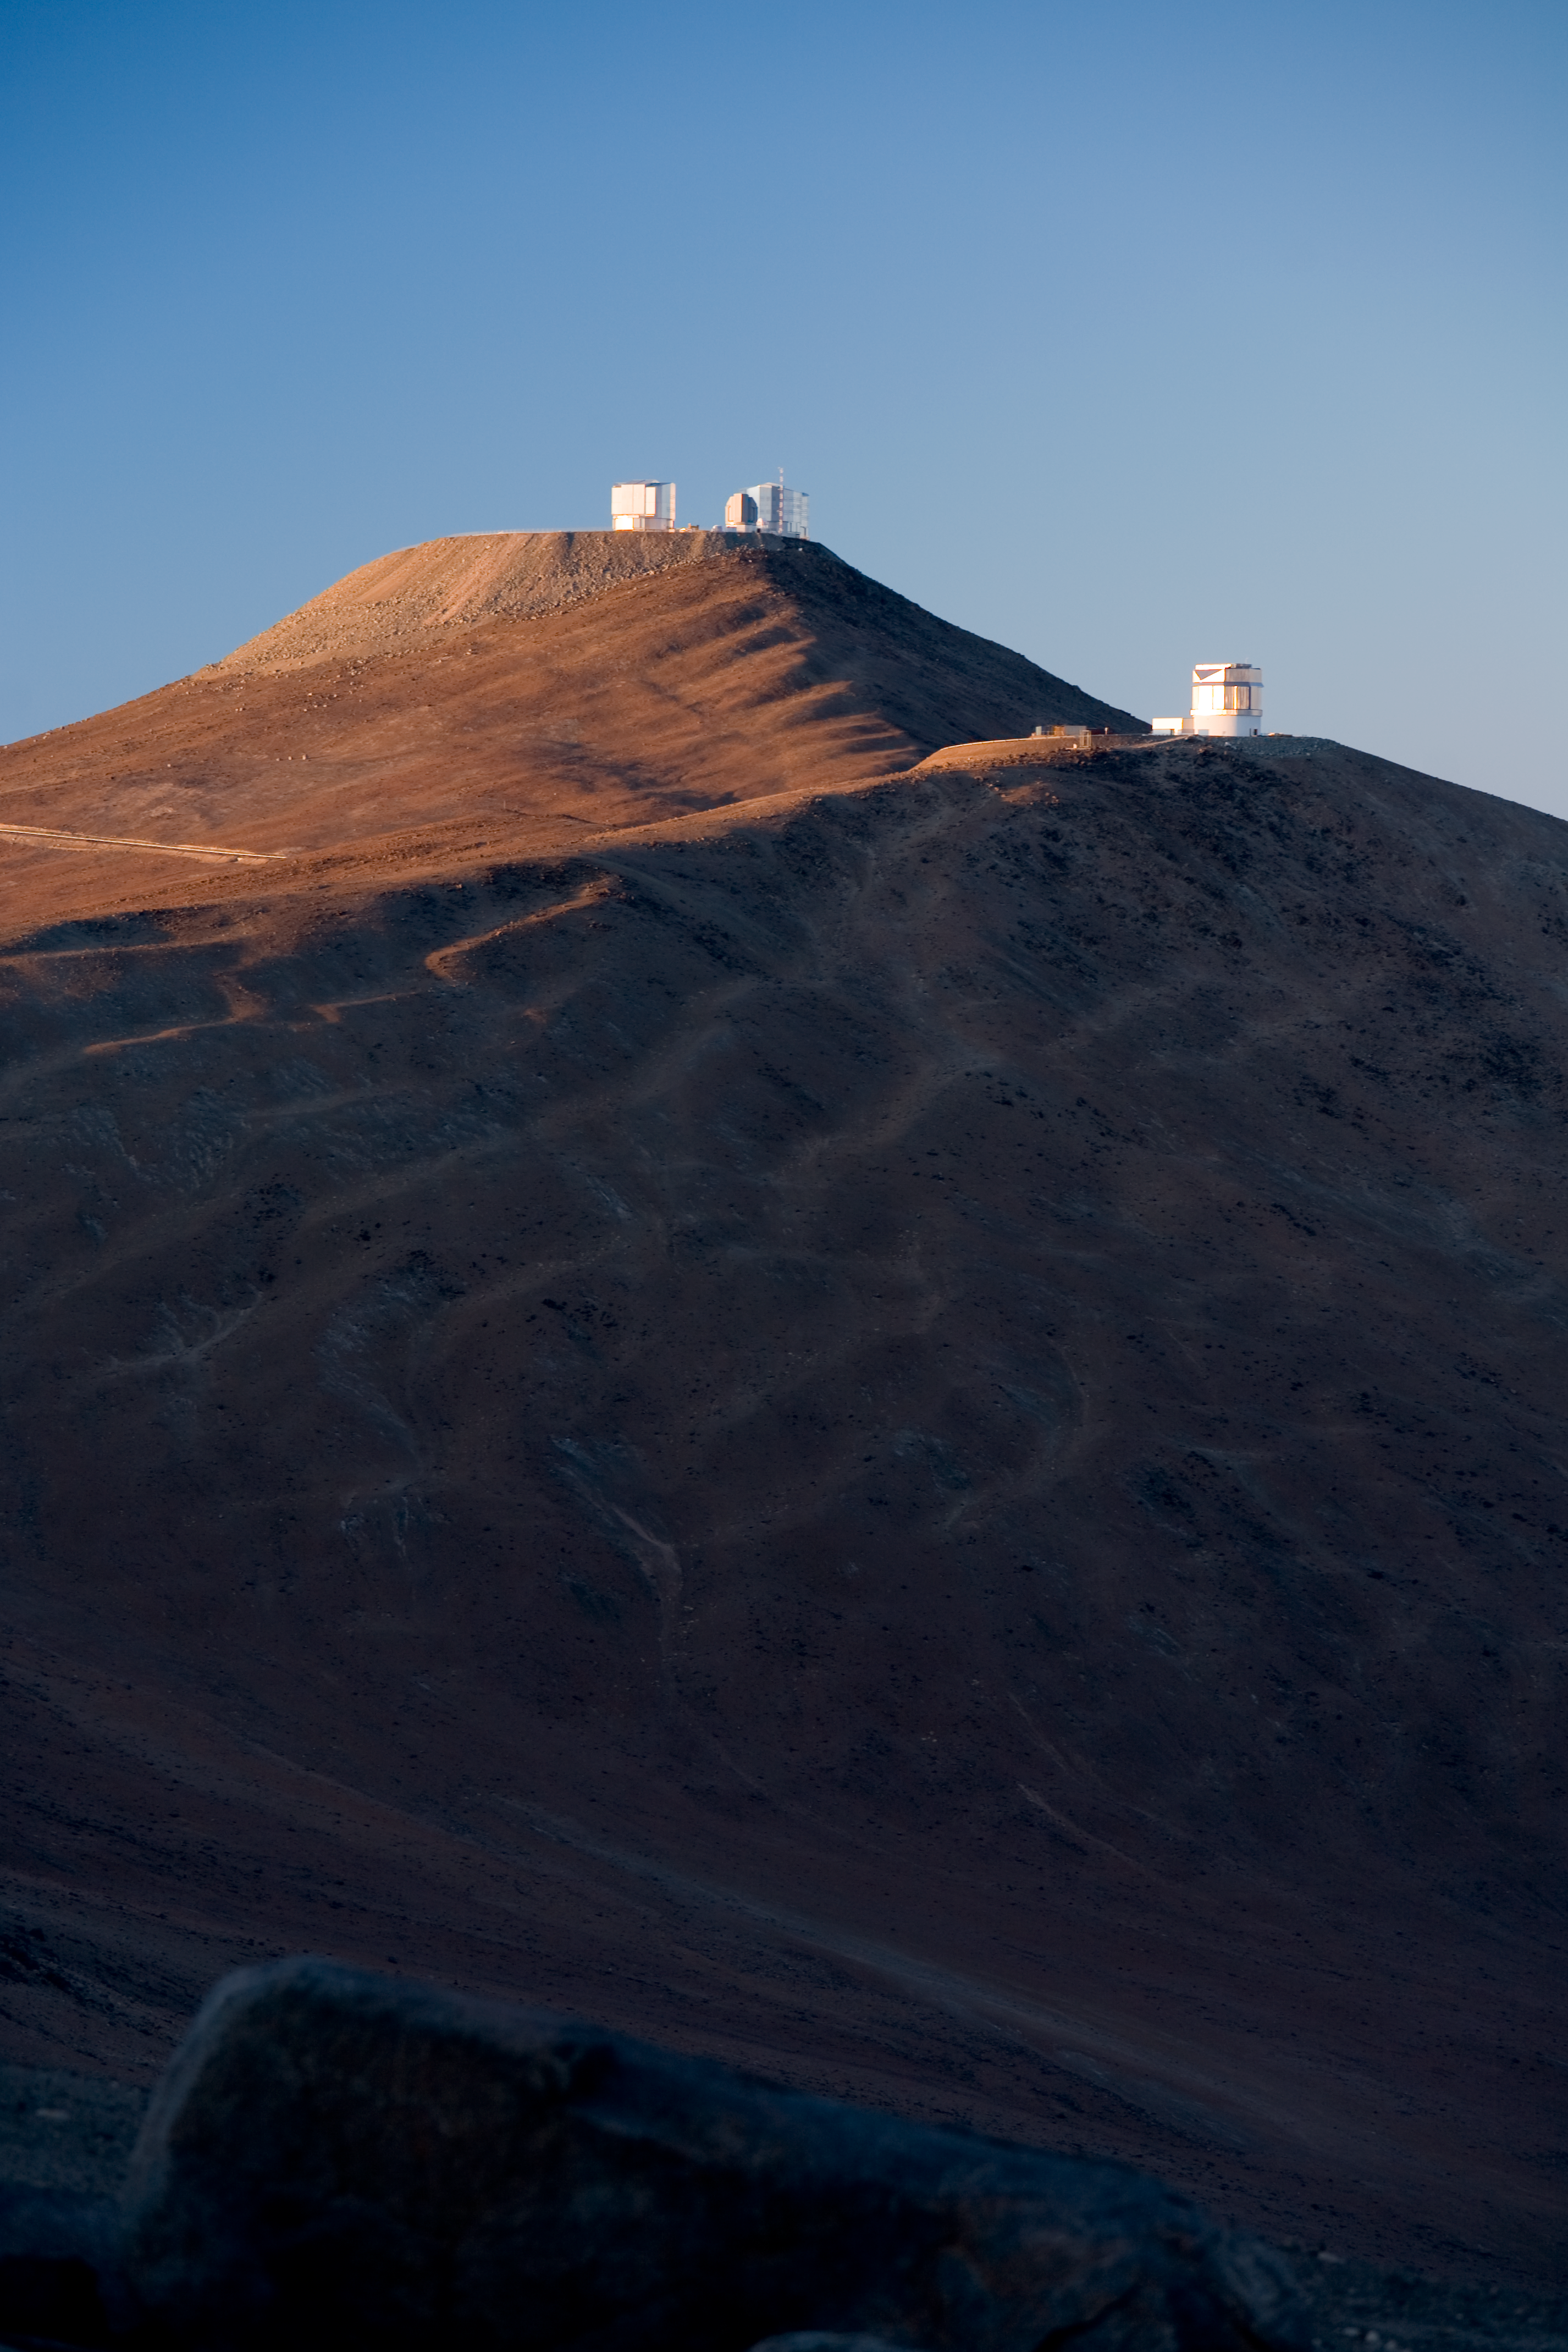

VLT and VISTA in early sunlight*

This early morning shot shows the Visible and Infrared Survey Telescope for Astronomy (VISTA) in front of the Paranal summit. VISTA is a wide-field telescope that will perform a series of very broad surveys of the sky in infrared light. Thanks to its fairly large primary mirror, with a diameter of 4m, these surveys will show quite faint objects. The goal of these surveys is to create large catalogues of celestial objects for statistical studies and to identify new targets for the VLT. This picture was obtained in November 2007 during sunrise.

Credit: ESO/H.H.Heyer